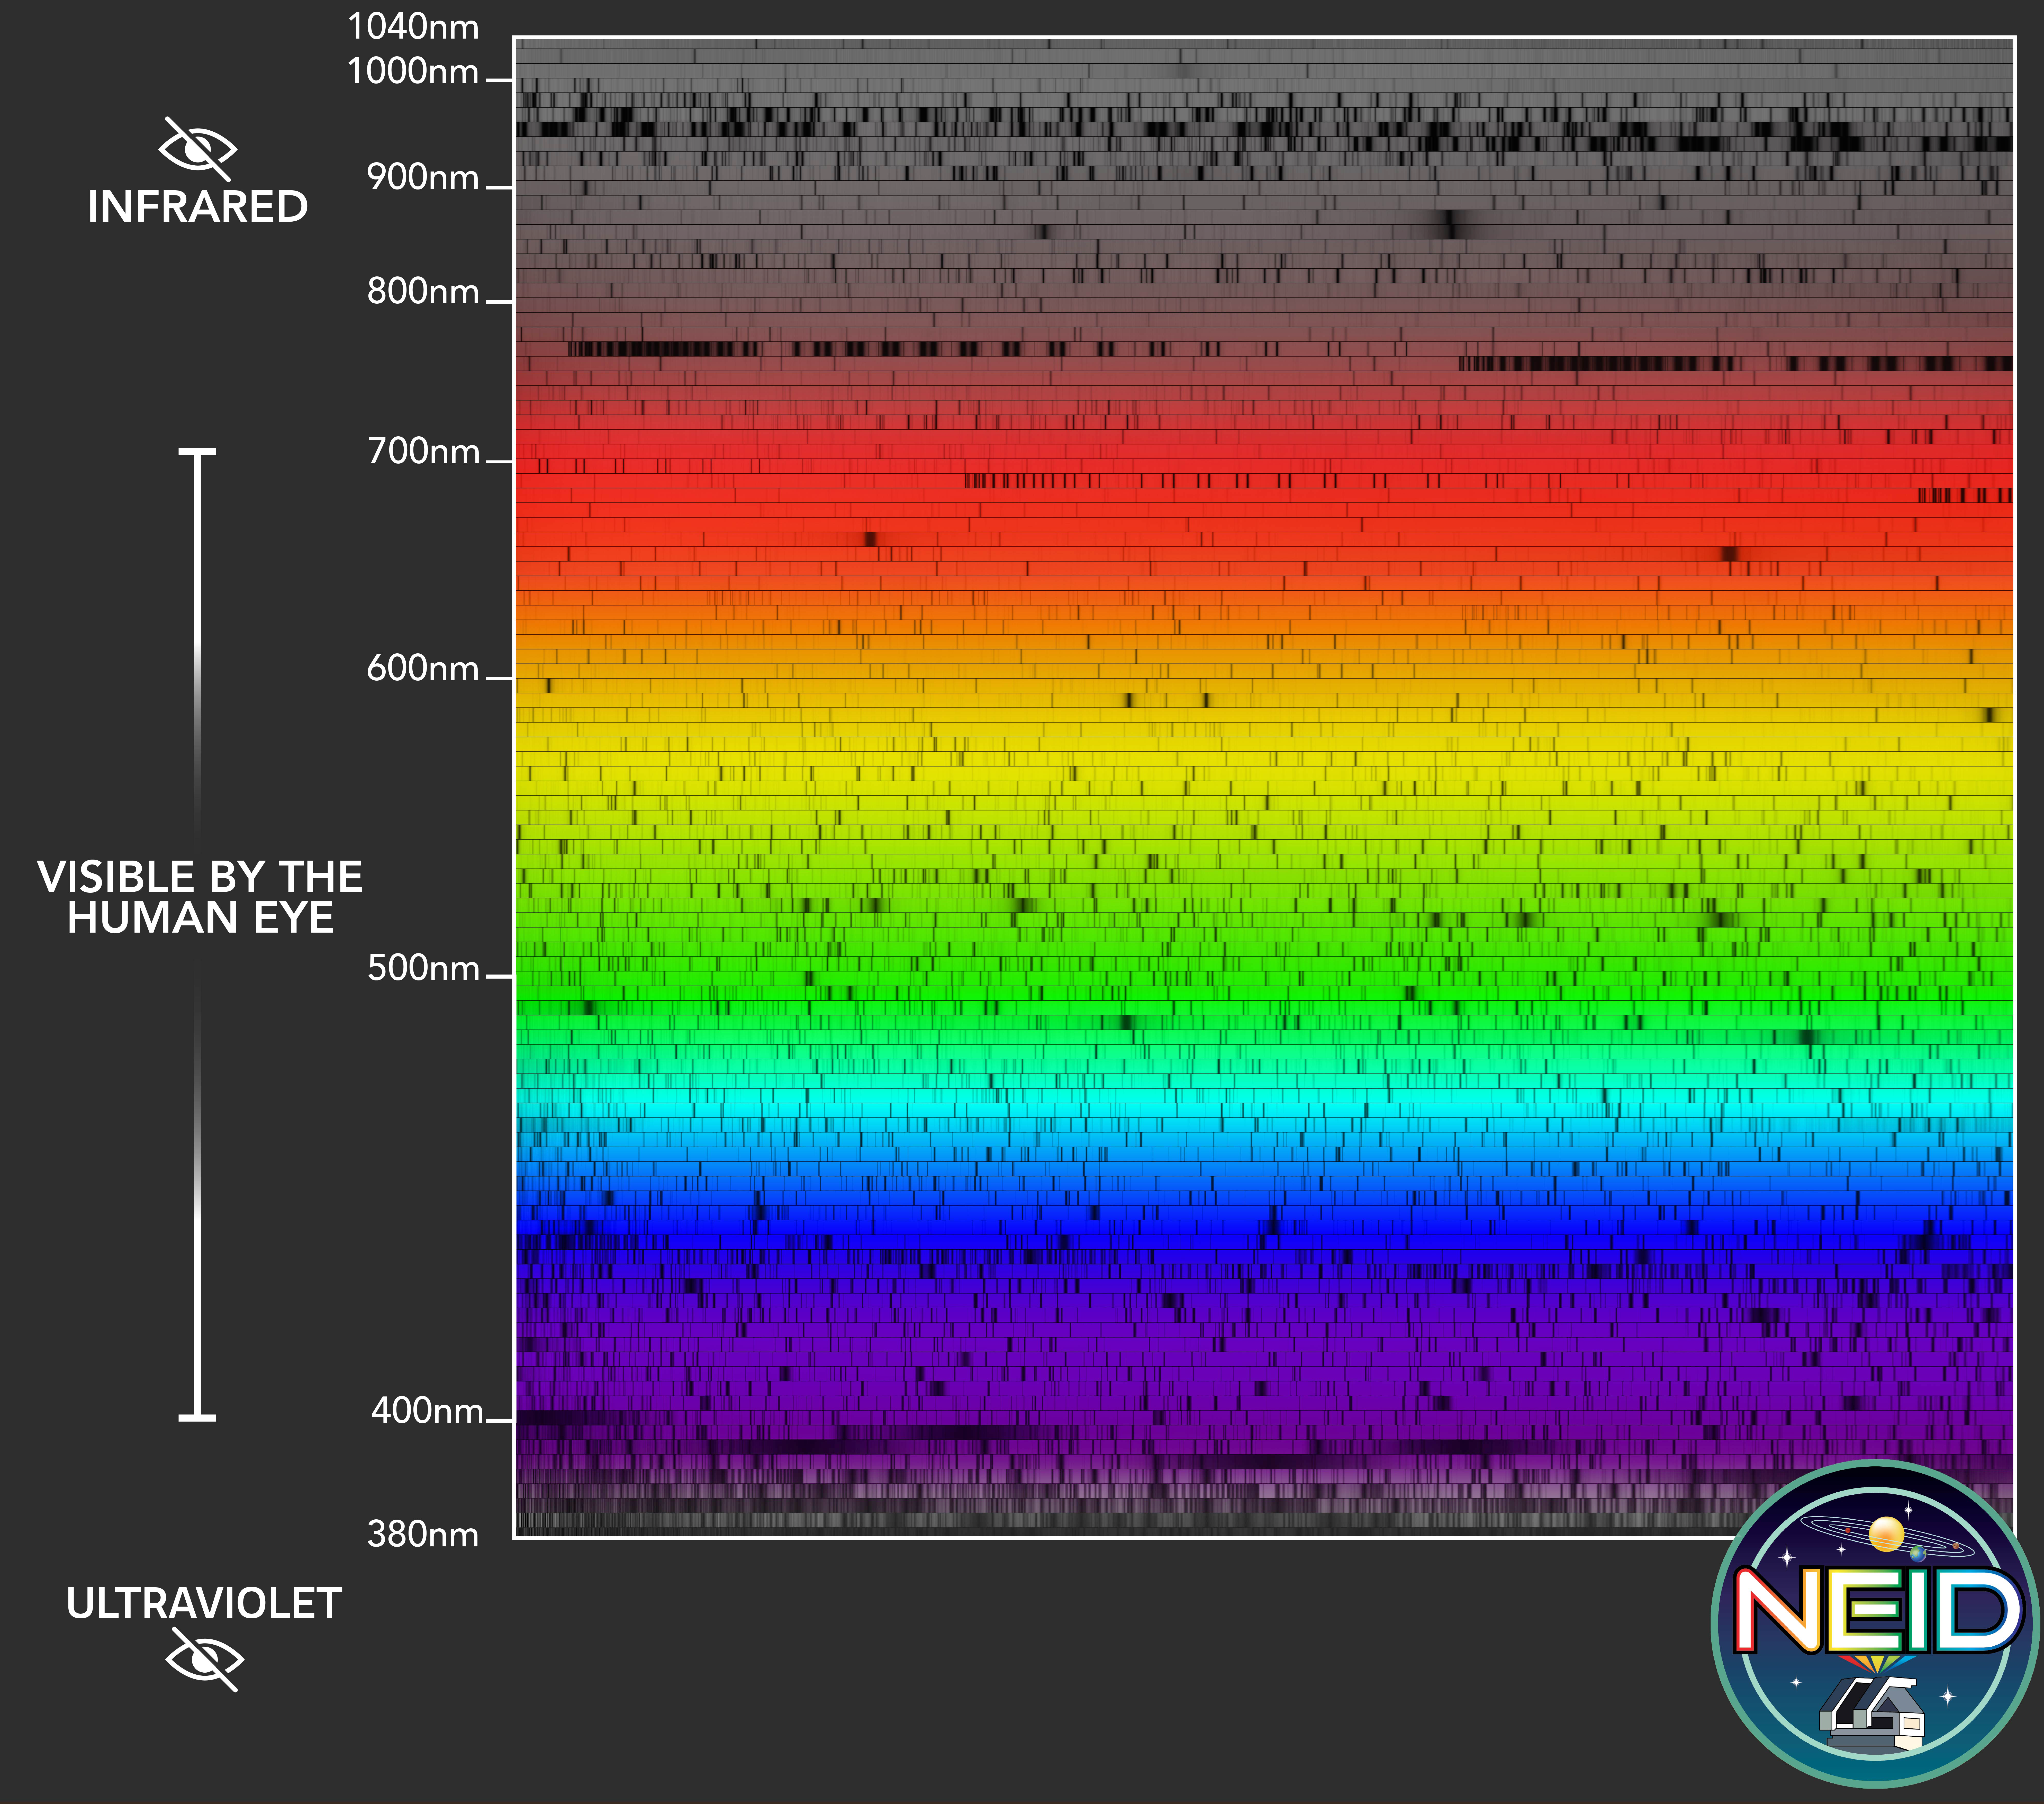

NEID Spectrum

NEID’s design features high spectral resolution, large wavelength coverage, and exquisite wavelength stability. The spectral coverage of NEID extends significantly redder and bluer than the limits of human vision, enabling it to observe many critical spectral lines.

Credit: Dani Zemba, Guðmundur Stefánsson, and the NEID Team.